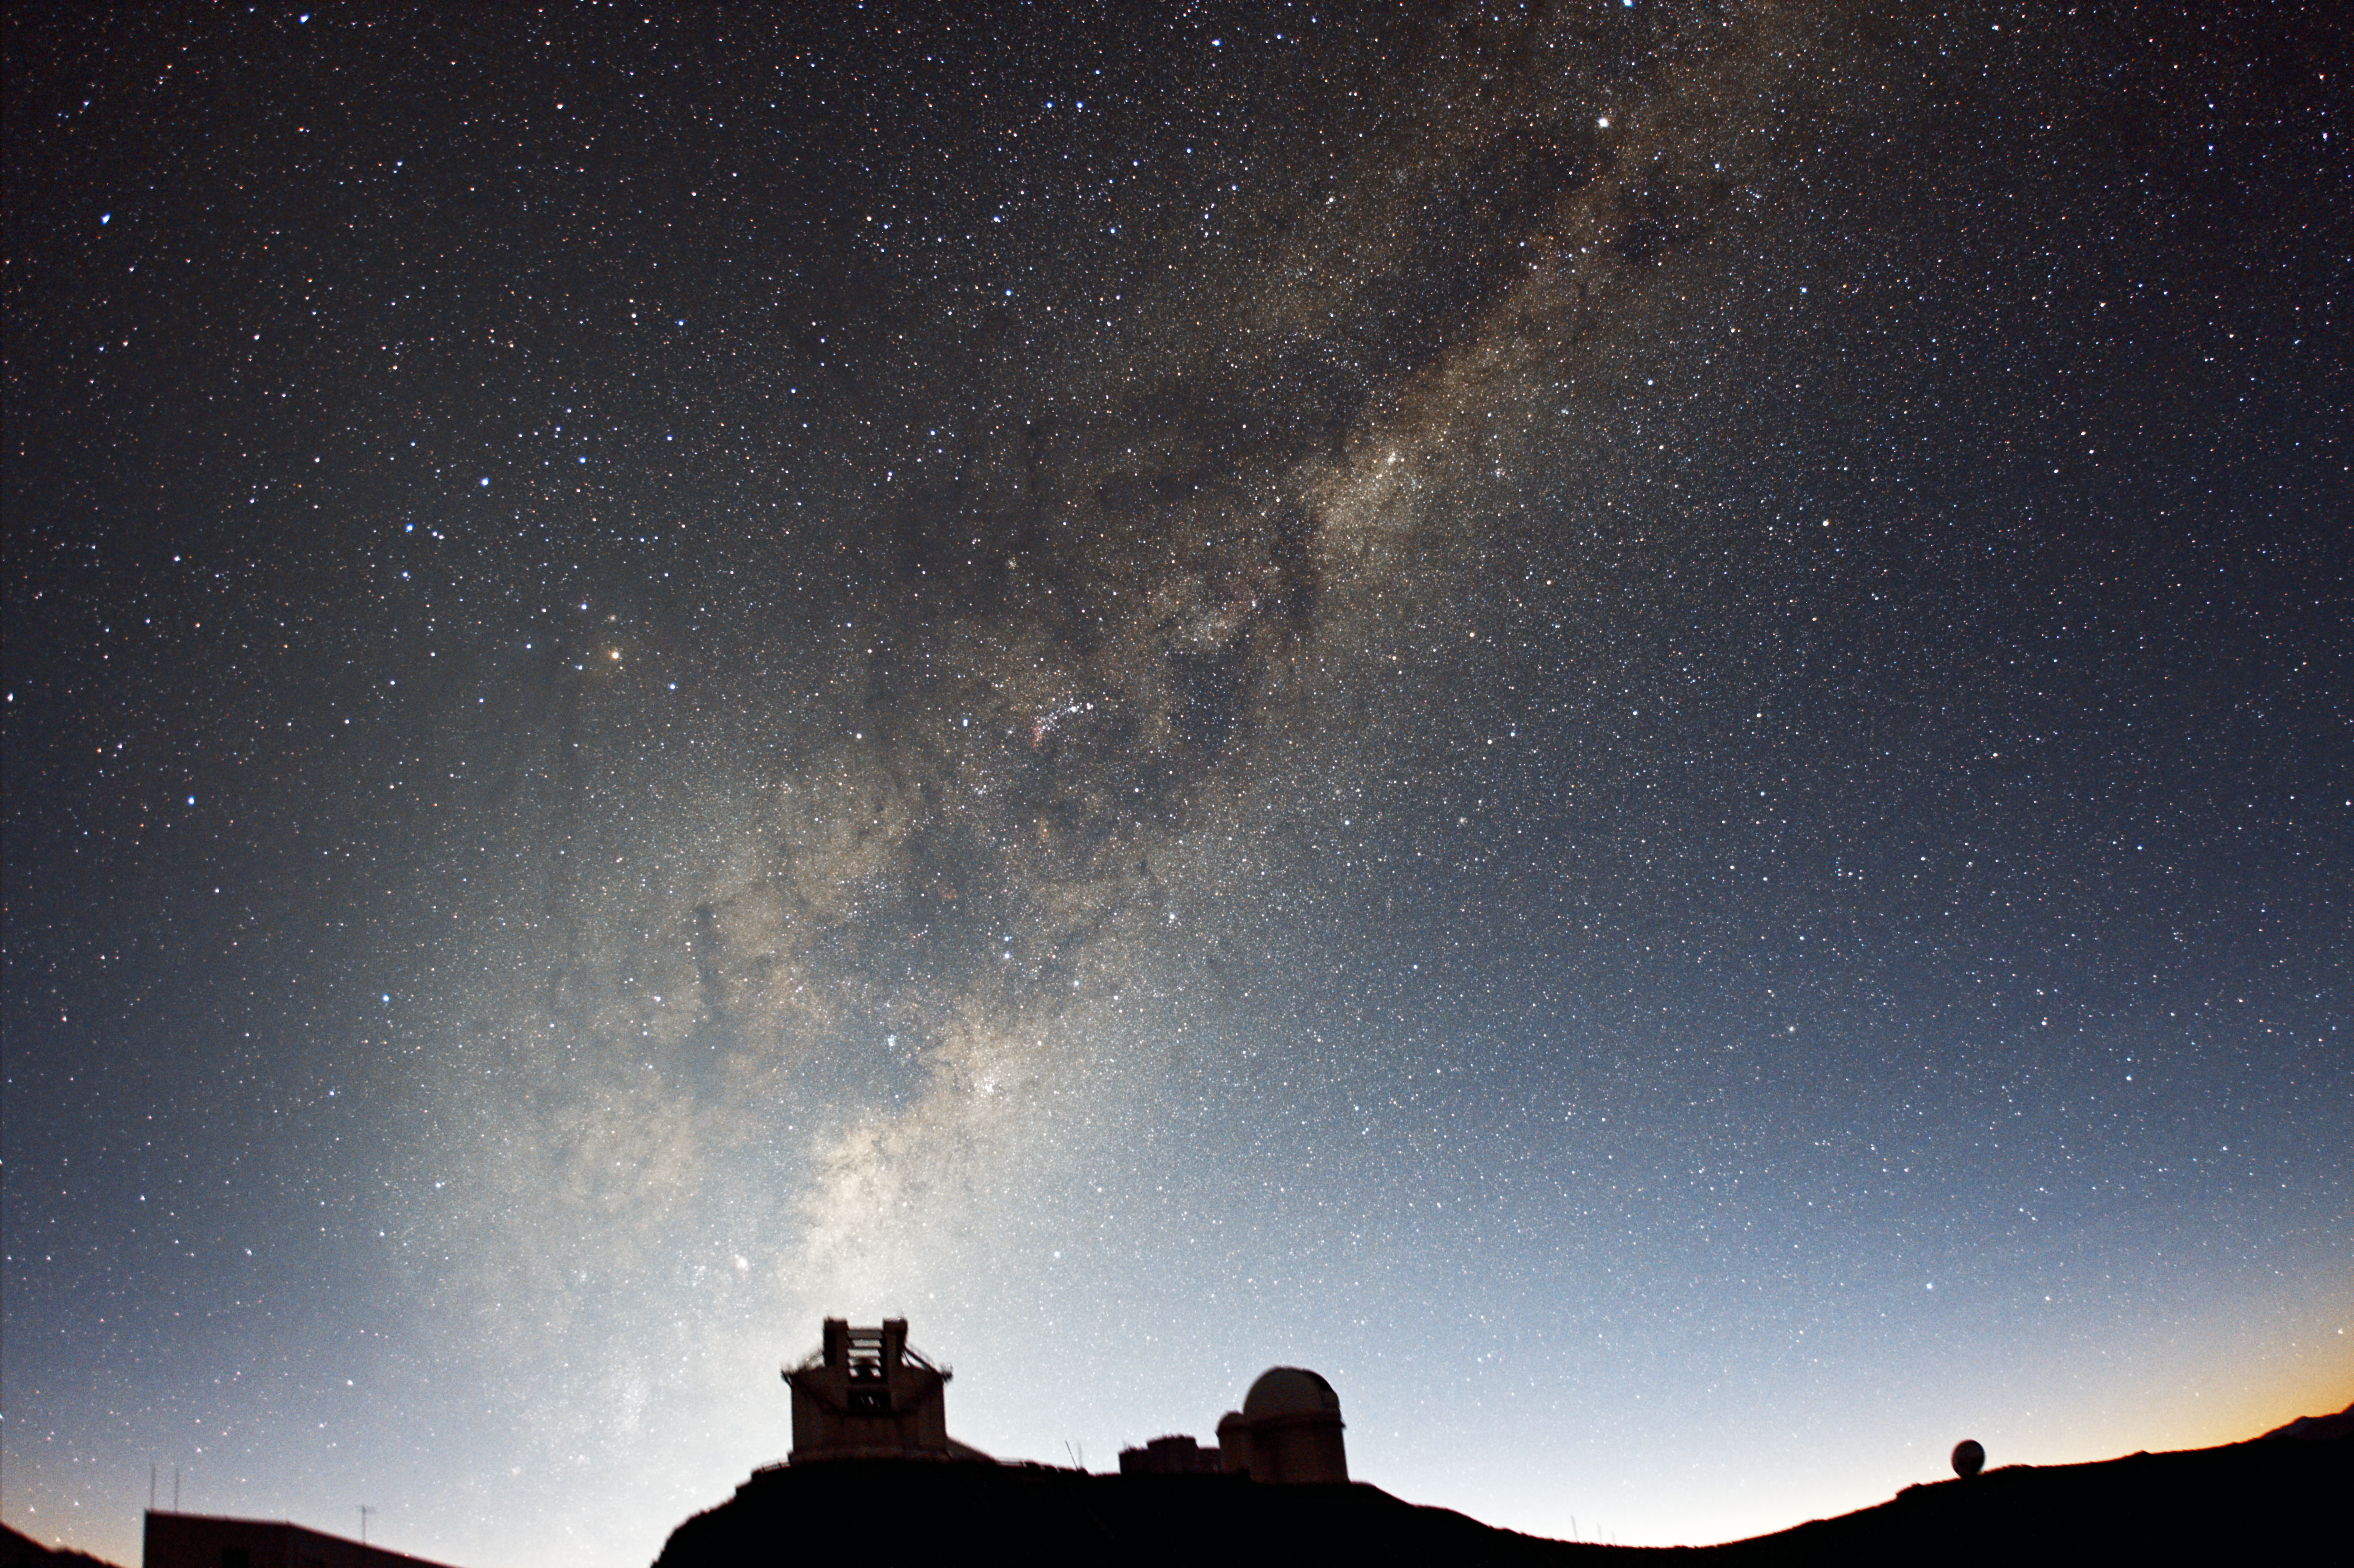

Morning light over La Silla

Here we see ESO's La Silla Observatory with a backdrop of the Milky Way. Established in the 1960s, La Silla was ESO's first observatory to be built in Chile.

Visible on the hill in the centre of this image is the rectangular New Technology Telescope (NTT) on the left, and the domed ESO 3.6-metre telescope to the right. The 3.58-metre NTT was inaugurated in 1989, and was the first in the world to have a computer-controlled main mirror. The main mirror is flexible, and its shape is actively adjusted during observations to preserve the optimal image quality. This technology, known as active optics, is now applied to all major modern telescopes — including the Very Large Telescope at Cerro Paranal, and the future European Extremely Large Telescope.

La Silla is home to several other telescopes, including the Swedish–ESO Submillimetre Telescope (SEST), and the robotic TAROT, which is used to monitor rapidly occurring events such as gamma-ray bursts.

This picture was taken by ESO Photo Ambassador José Joaquín Pérez. When José is not taking stunning photos of the night sky, he works as an agricultural engineer where he devotes his time to the protection of crops in central Chile.

Credit: ESO/J. Pérez